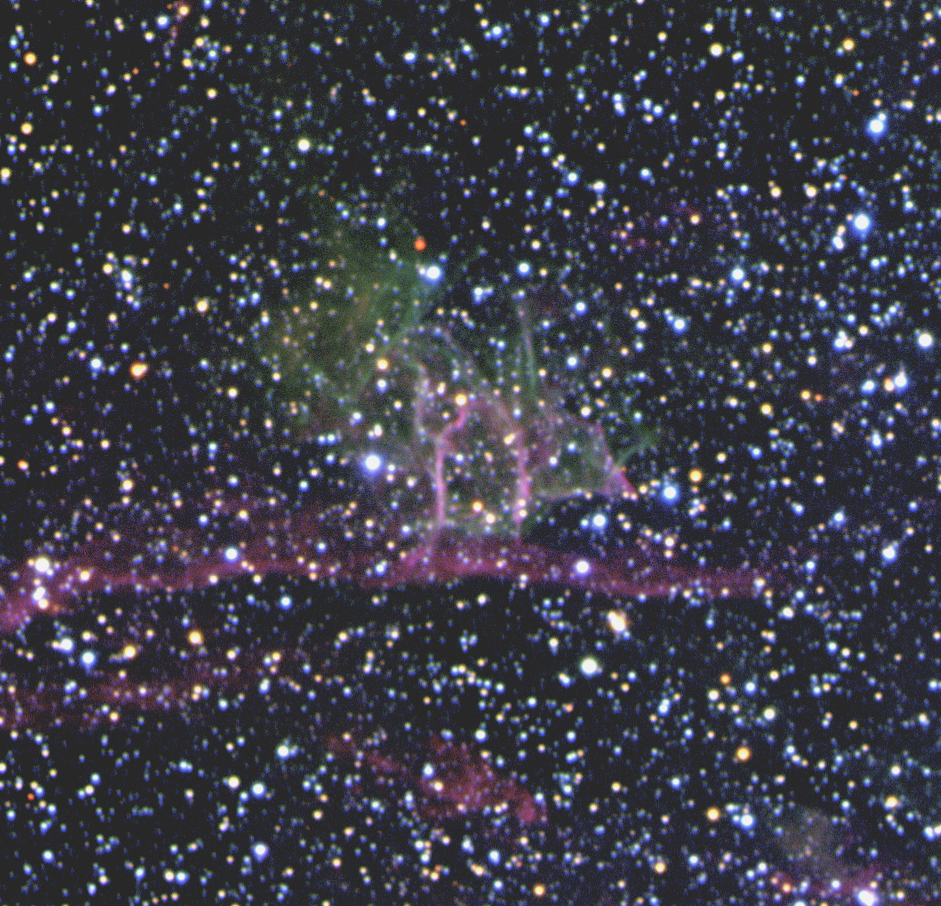

SNR B0544-6910 in the LMC

Young supernova remnant, B0544-6910 located in the South-East of the ringshaped nebula DEM L 299 in the Large Magellanic Cloud. The sky field measures 3.7 x 3.6 arcmin. North is up and East is left.

Credit: ESO